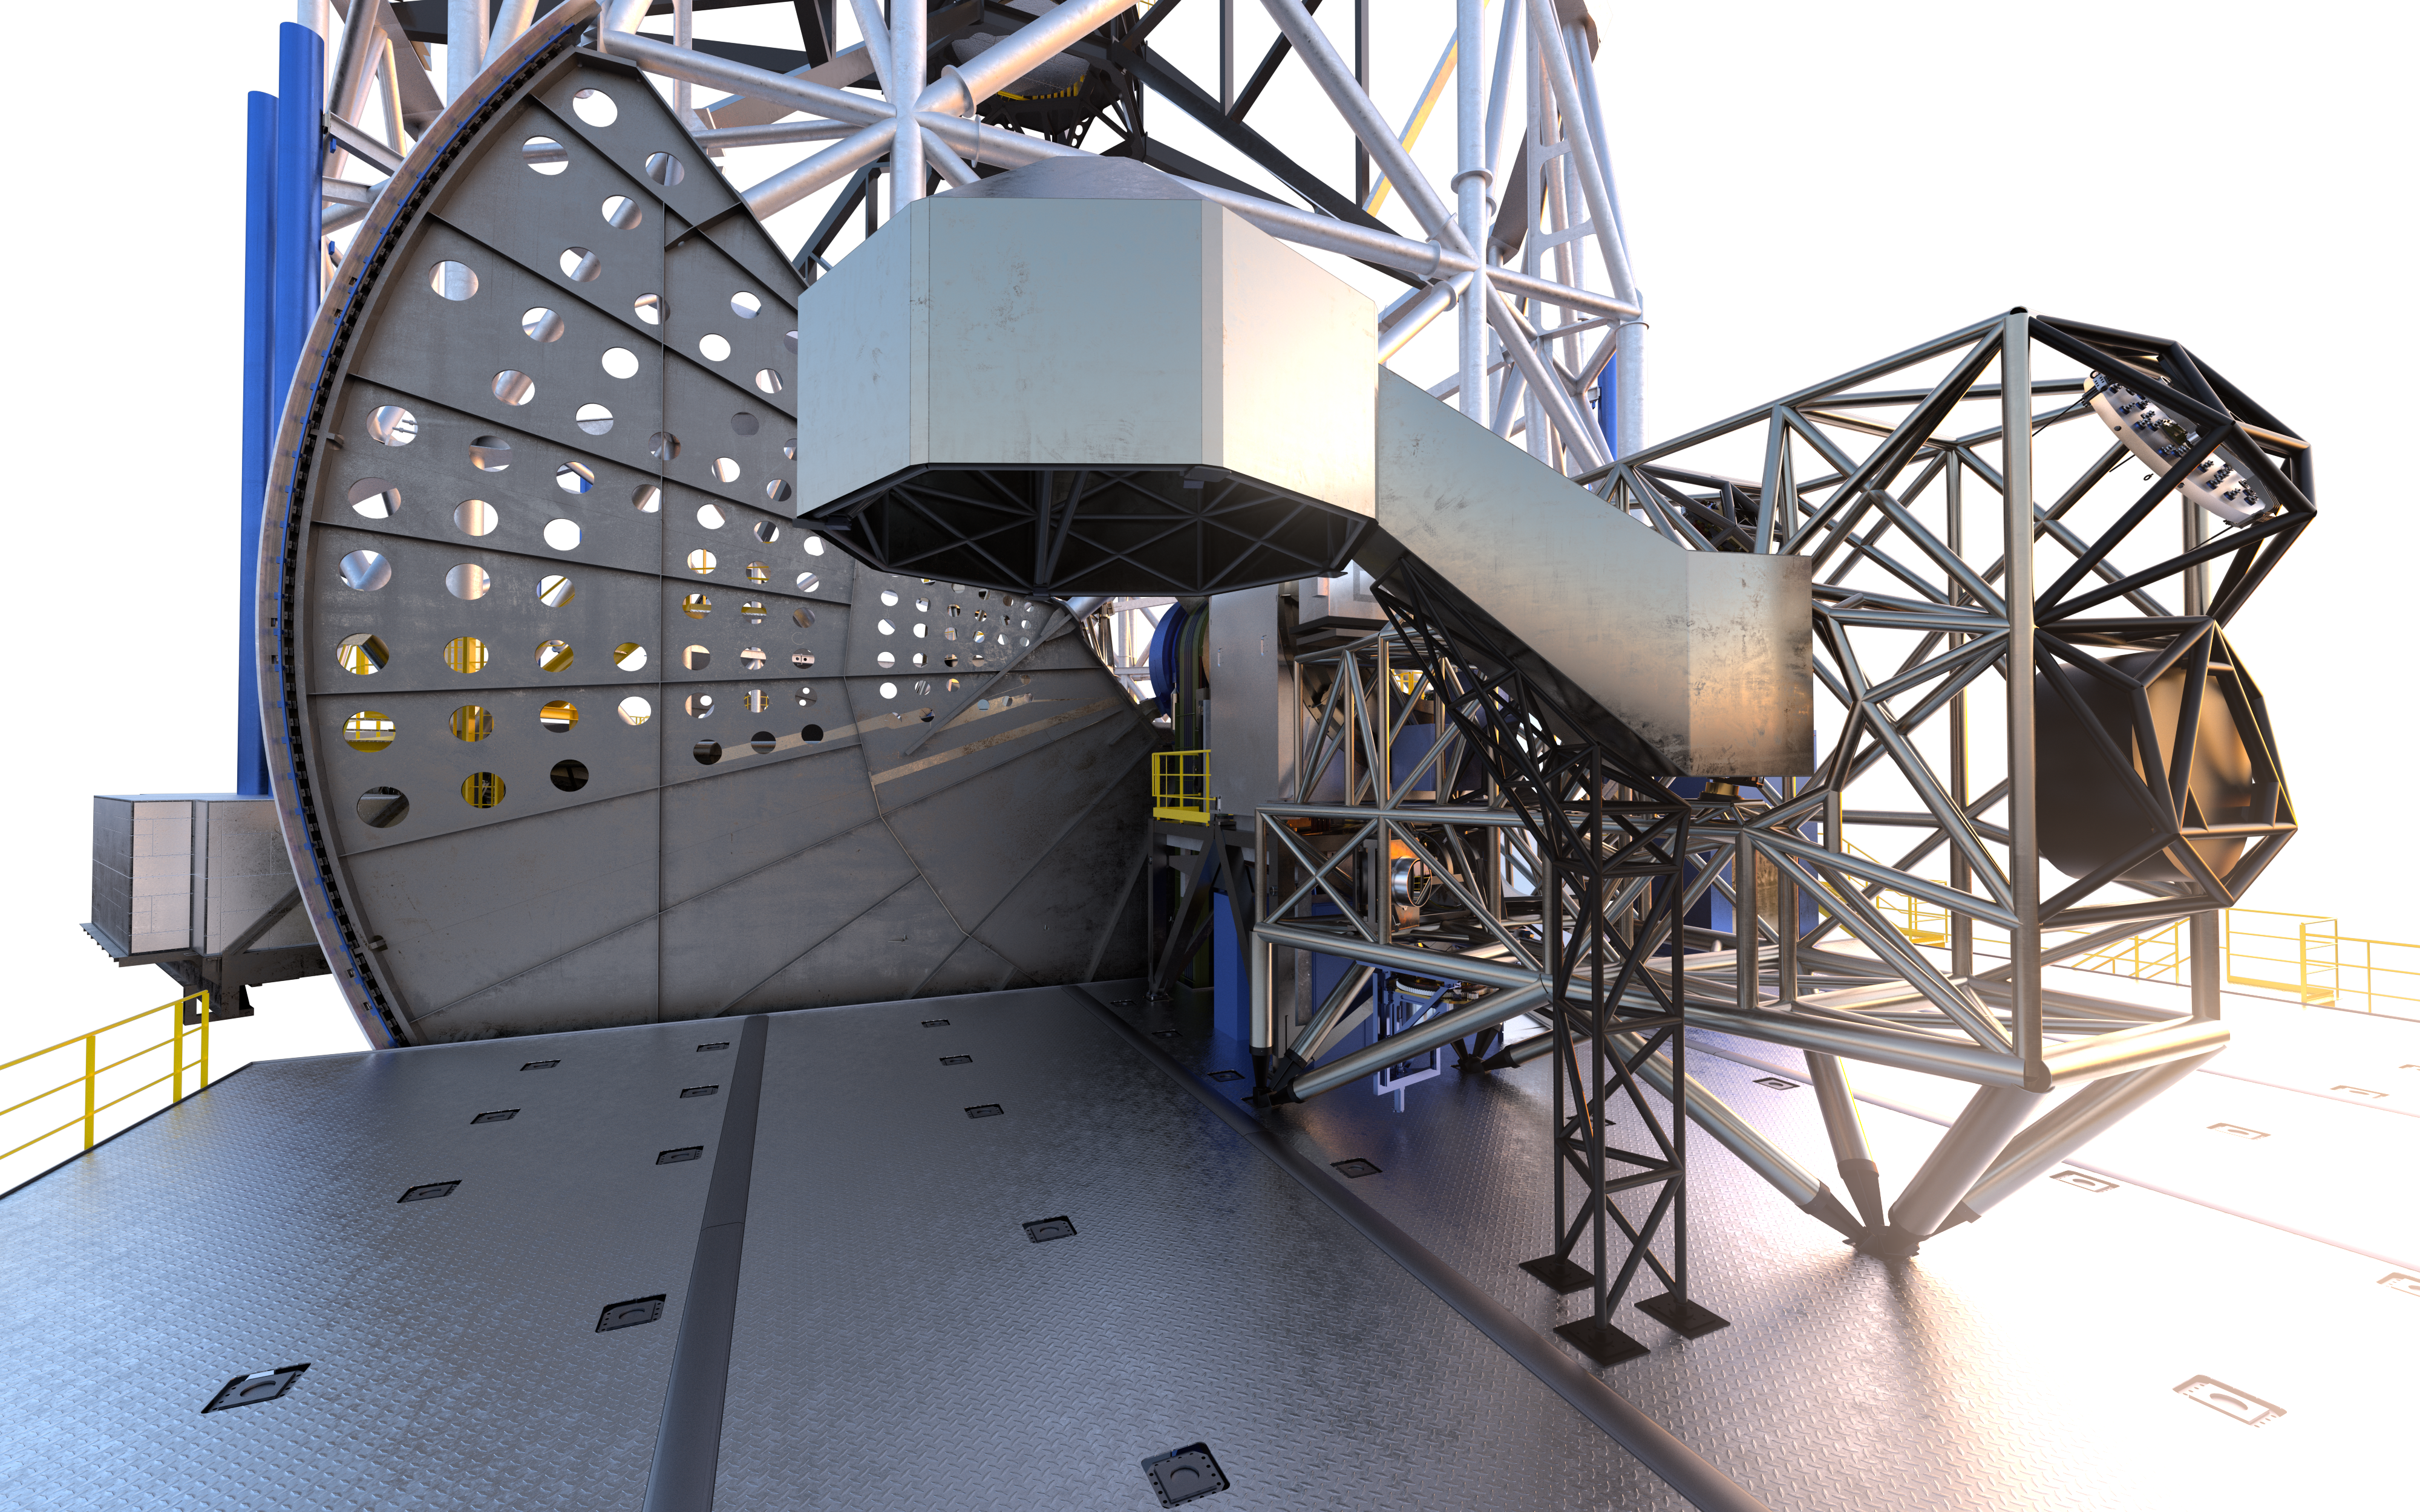

MORFEO (artist's impression)

As a first-generation instrument of the ESO Extremely Large Telescope, MORFEO (Multiconjugate adaptive Optics Relay For ELT Observations) will help compensate for the distortion of light caused by turbulence in the Earth’s atmosphere which makes astronomical images blurry. MORFEO will not make observations itself; rather, it will enable other instruments, such as MICADO in the first instance, to take exceptional images.

Credit: ESO